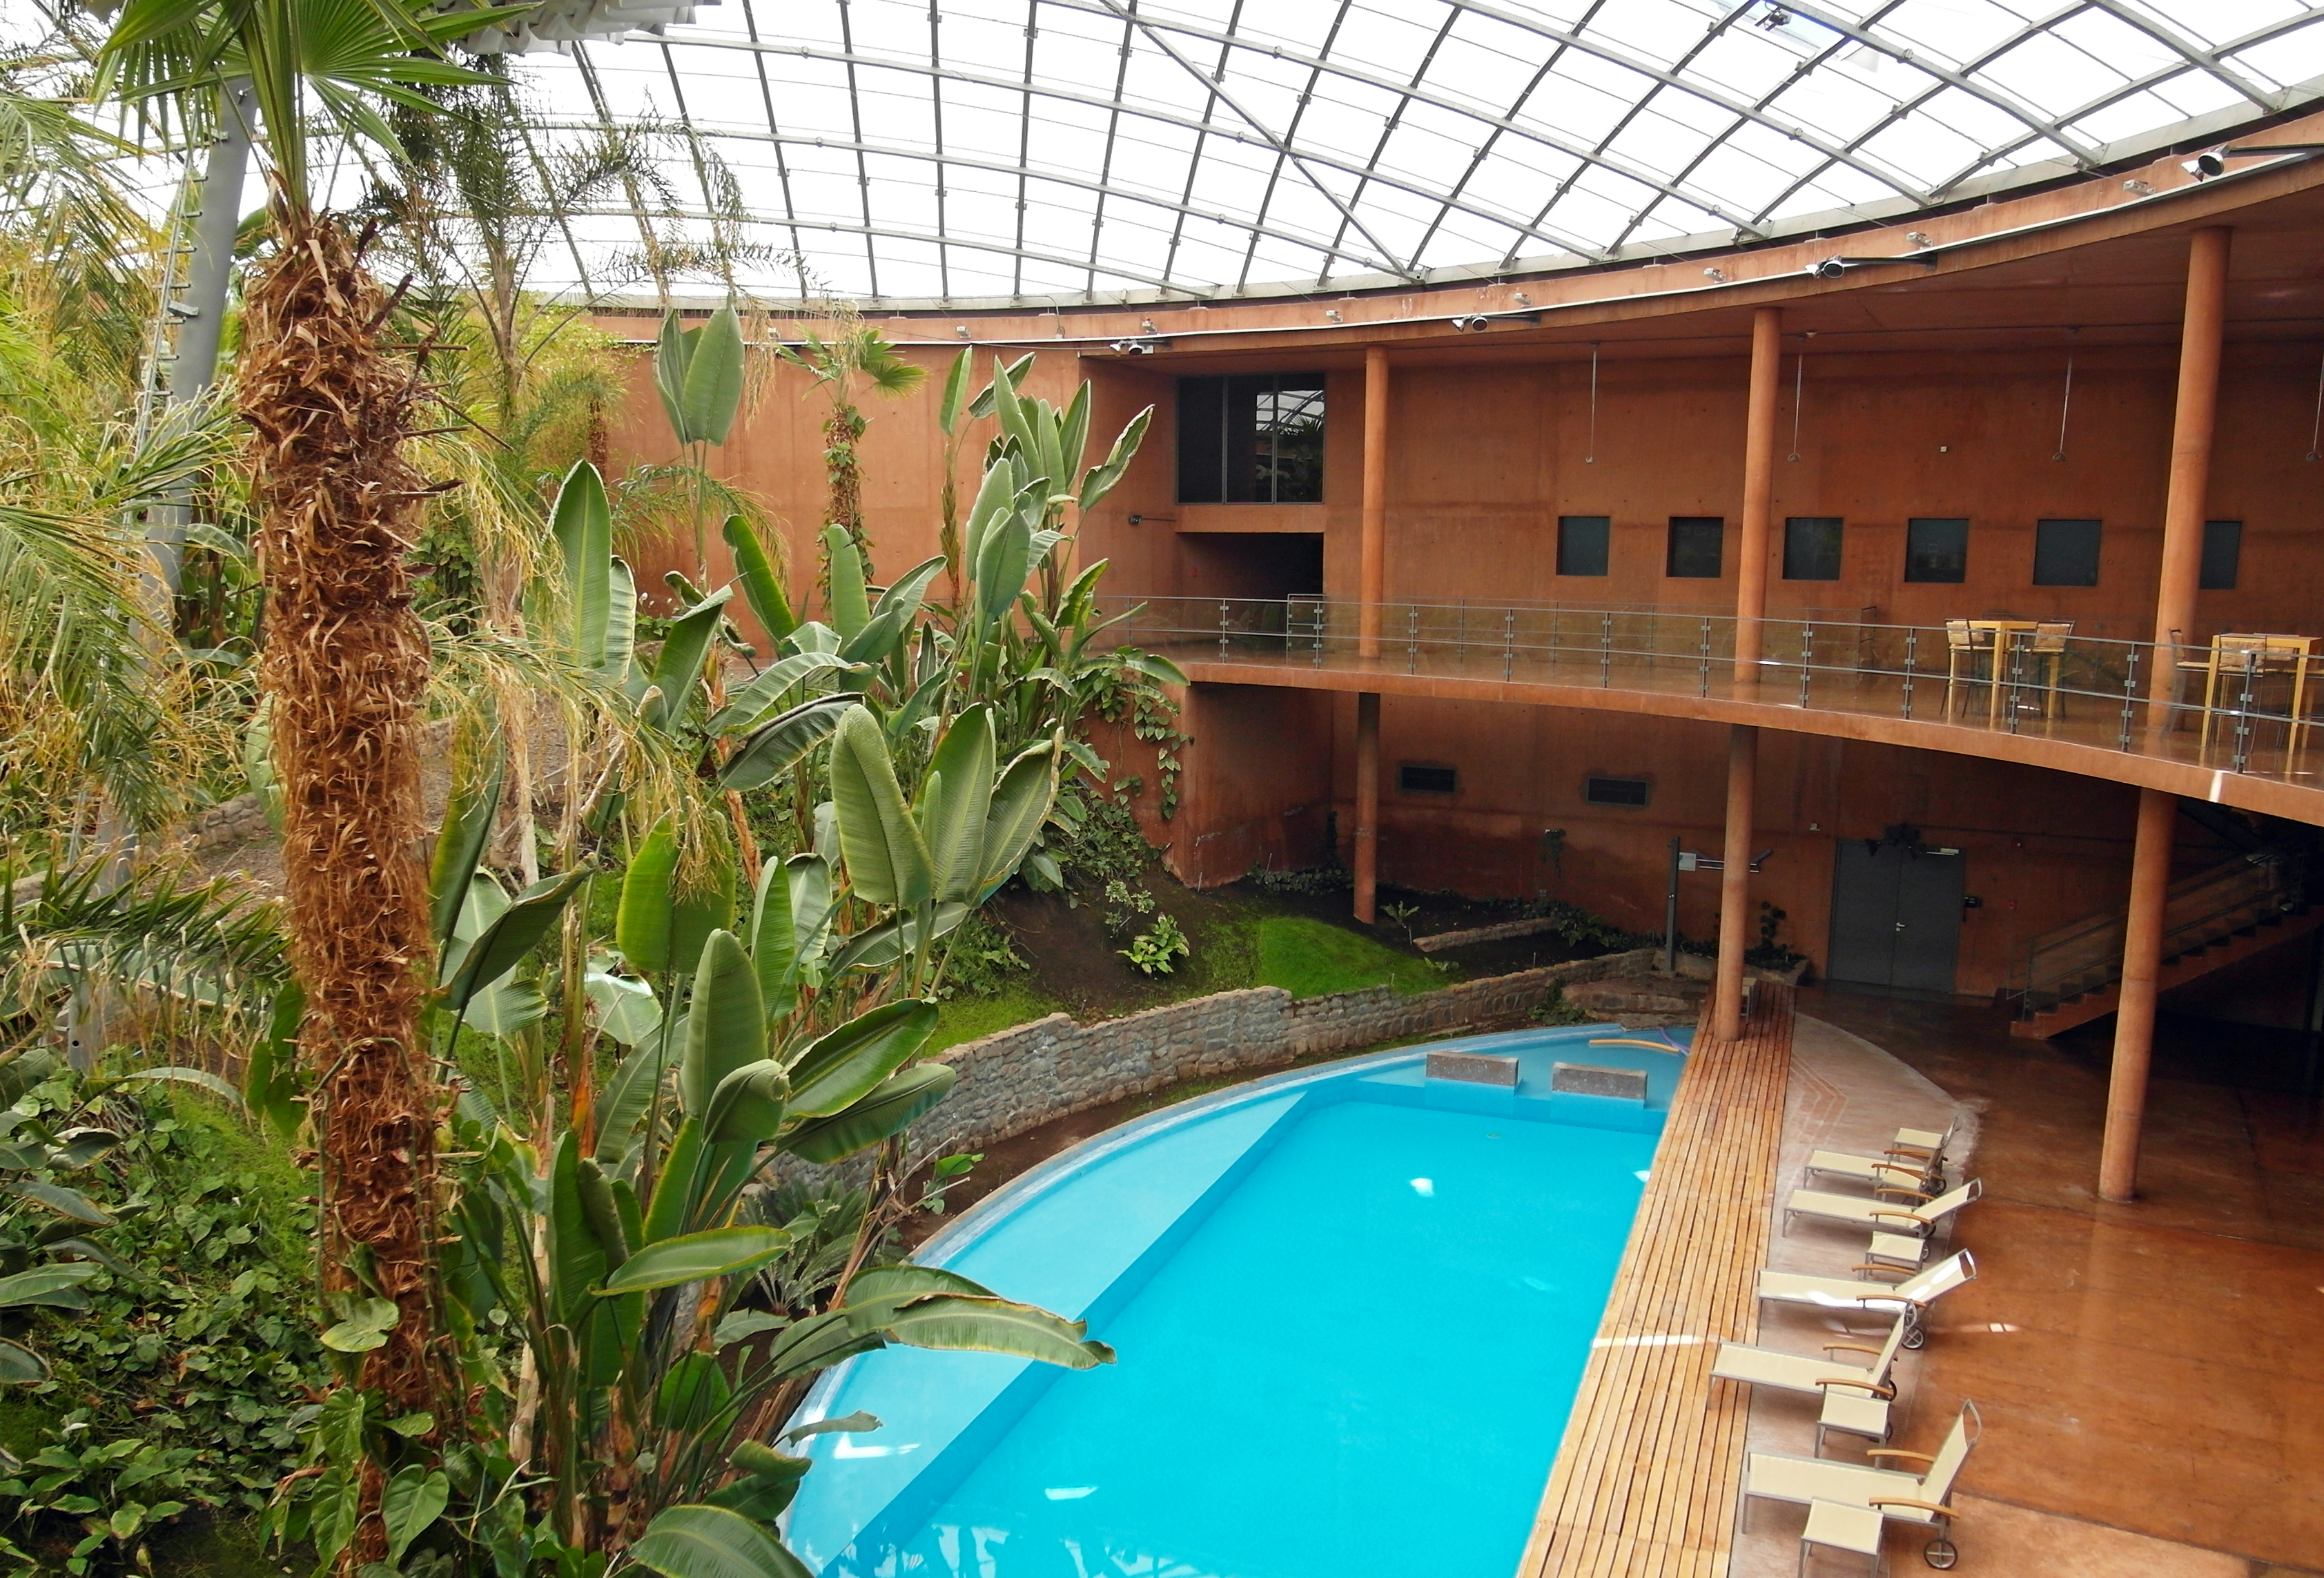

ESO's Paranal Residencia in 2012

This is a present-day image of ESO's Paranal Residencia. Despite the subterranean location, the building’s distinctive design creates an interior with a feeling of open space. The central hall is protected by a 35-metre-wide glazed dome, which allows natural daylight into the building. The lush tropical garden, and the pool, are designed to increase the humidity indoors, allowing staff some respite from the extremely arid conditions outside, in one of the driest places on Earth.

This is the present-day image from the Then and Now comparison Picture of the Week, An Oasis for Astronomers.

Credit: ESO/G.Hüdepohl (atacamaphoto.com)